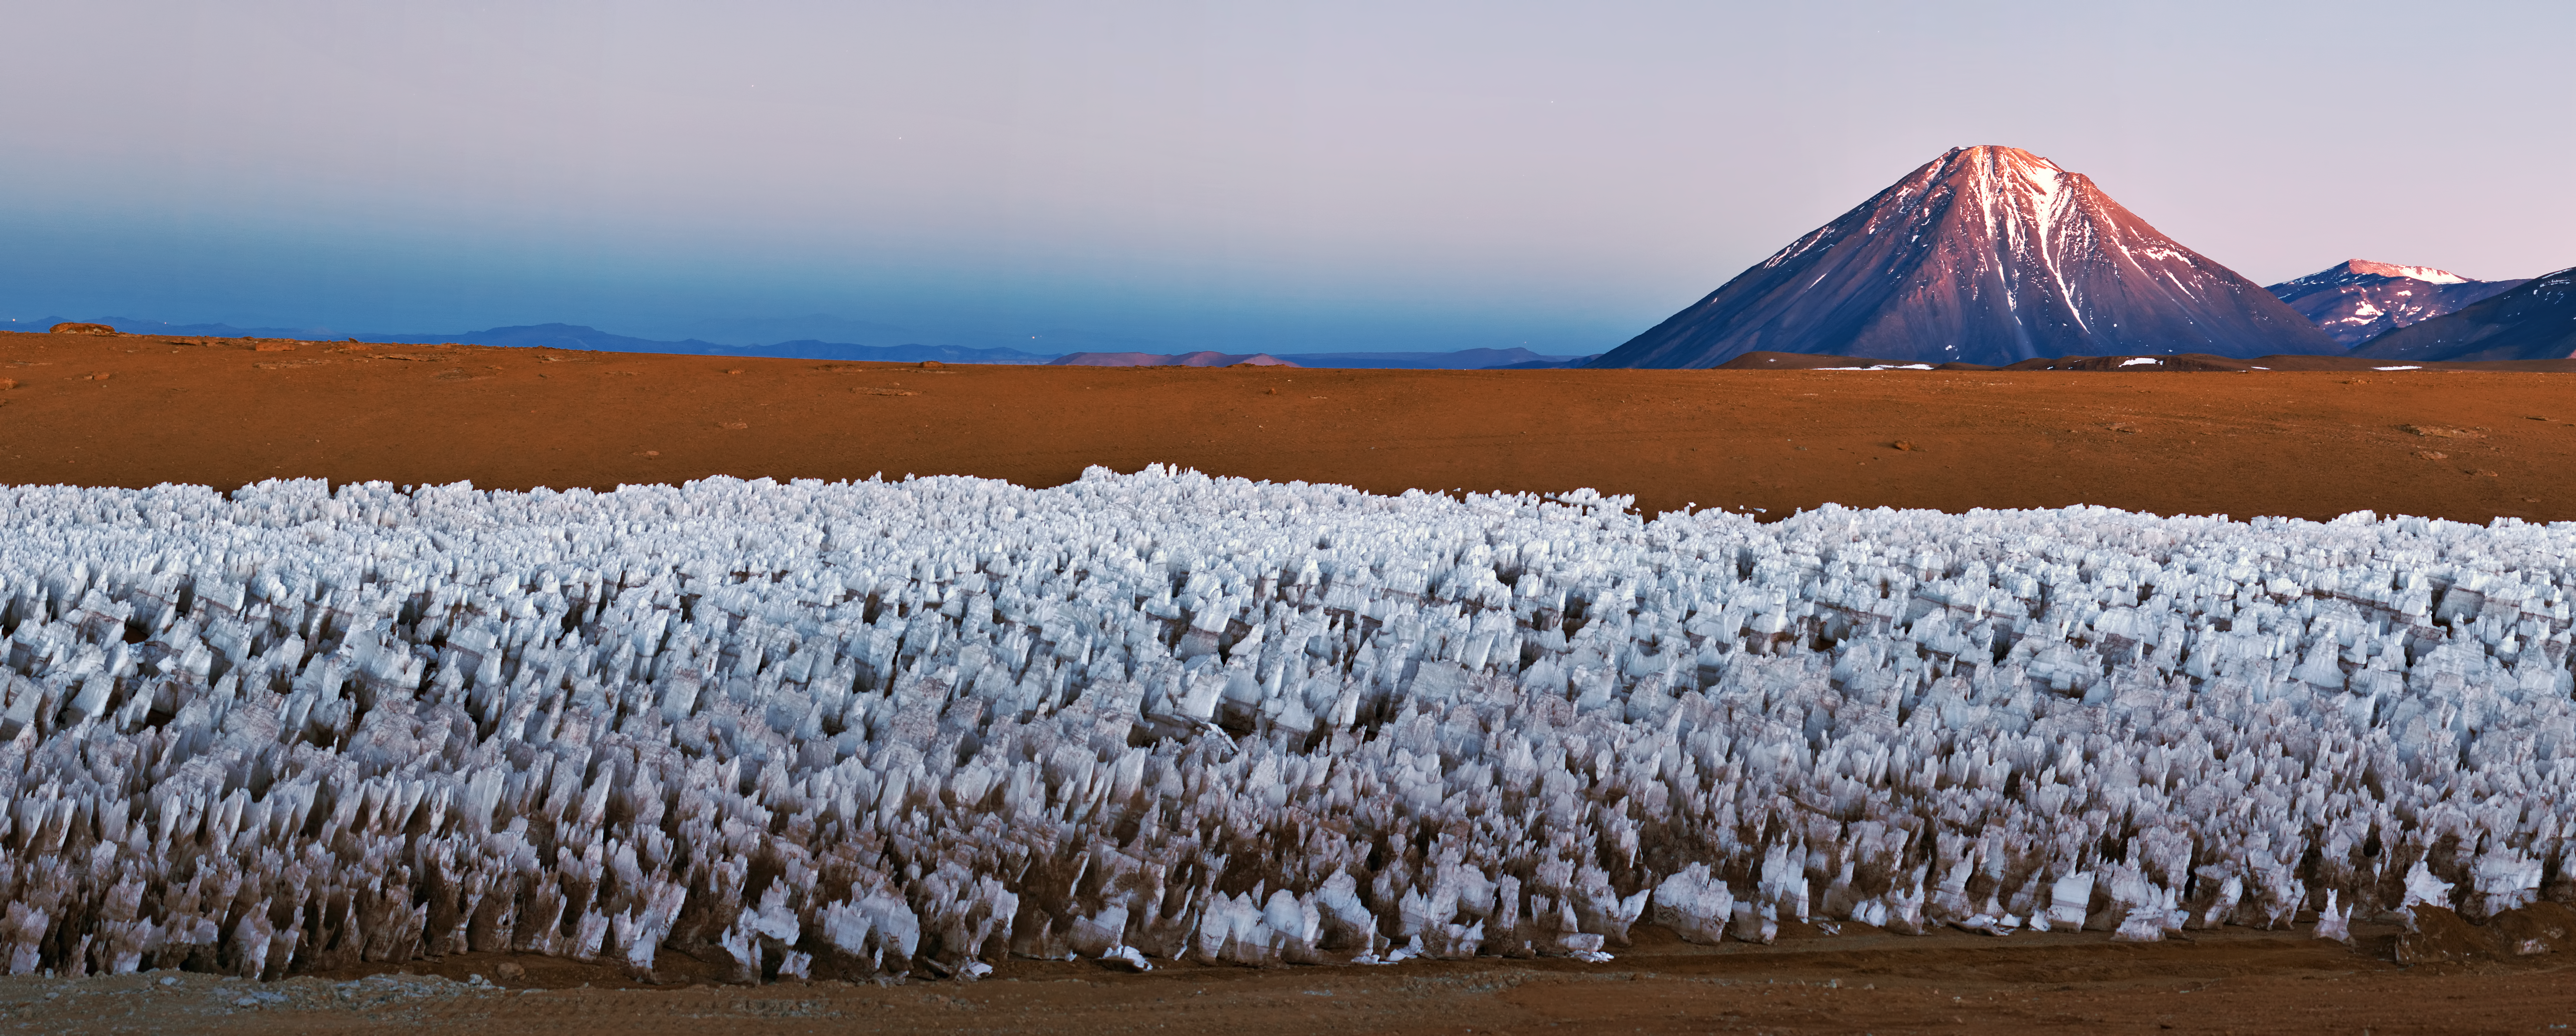

Iconic, conical Licancabur watches over Chajnantor

This impressive panoramic image depicts the Chajnantor Plateau — home of the Atacama Large Millimeter/submillimeter Array (ALMA) — with the majestic Licancabur volcano in the background. Watched over by Licancabur, a icy forest of penitentes (Spanish for “penitents”) cluster in the foreground. The penitentes are a curious natural phenomenon found in high-altitude regions. They are thin spikes of hardened snow or ice, with sharp edges pointing towards the Sun, reaching heights from a few centimetres up to several metres. You can read more about penitentes in a previous Picture of the Week (potw1221).

The Licancabur volcano, with an altitude of 5920 metres, is the most iconic volcano in the area of San Pedro de Atacama, Chile. Its conical shape makes it easily recognisable even from very far away. It is located on the southernmost part of the border between Chile and Bolivia. The volcano contains one of the world’s highest lakes in its summit crater. This lake has attracted the attention of biologists, who are interested on studying how microscopic organisms can survive in it, despite the very harsh environment of intense ultraviolet radiation, the thin atmosphere, and cold temperatures. The survival strategies of microscopic life in Licancabur Lake may even give us insights into the possibility of life on ancient Mars.

This photograph was taken by Babak Tafreshi, one of the ESO Photo Ambassadors, near the ALMA site.

ALMA, an international astronomy facility, is a partnership of Europe, North America and East Asia in cooperation with the Republic of Chile. ALMA construction and operations are led on behalf of Europe by ESO, on behalf of North America by the National Radio Astronomy Observatory (NRAO), and on behalf of East Asia by the National Astronomical Observatory of Japan (NAOJ). The Joint ALMA Observatory (JAO) provides the unified leadership and management of the construction, commissioning and operation of ALMA.

Credit: ESO/B. Tafreshi (twanight.org)